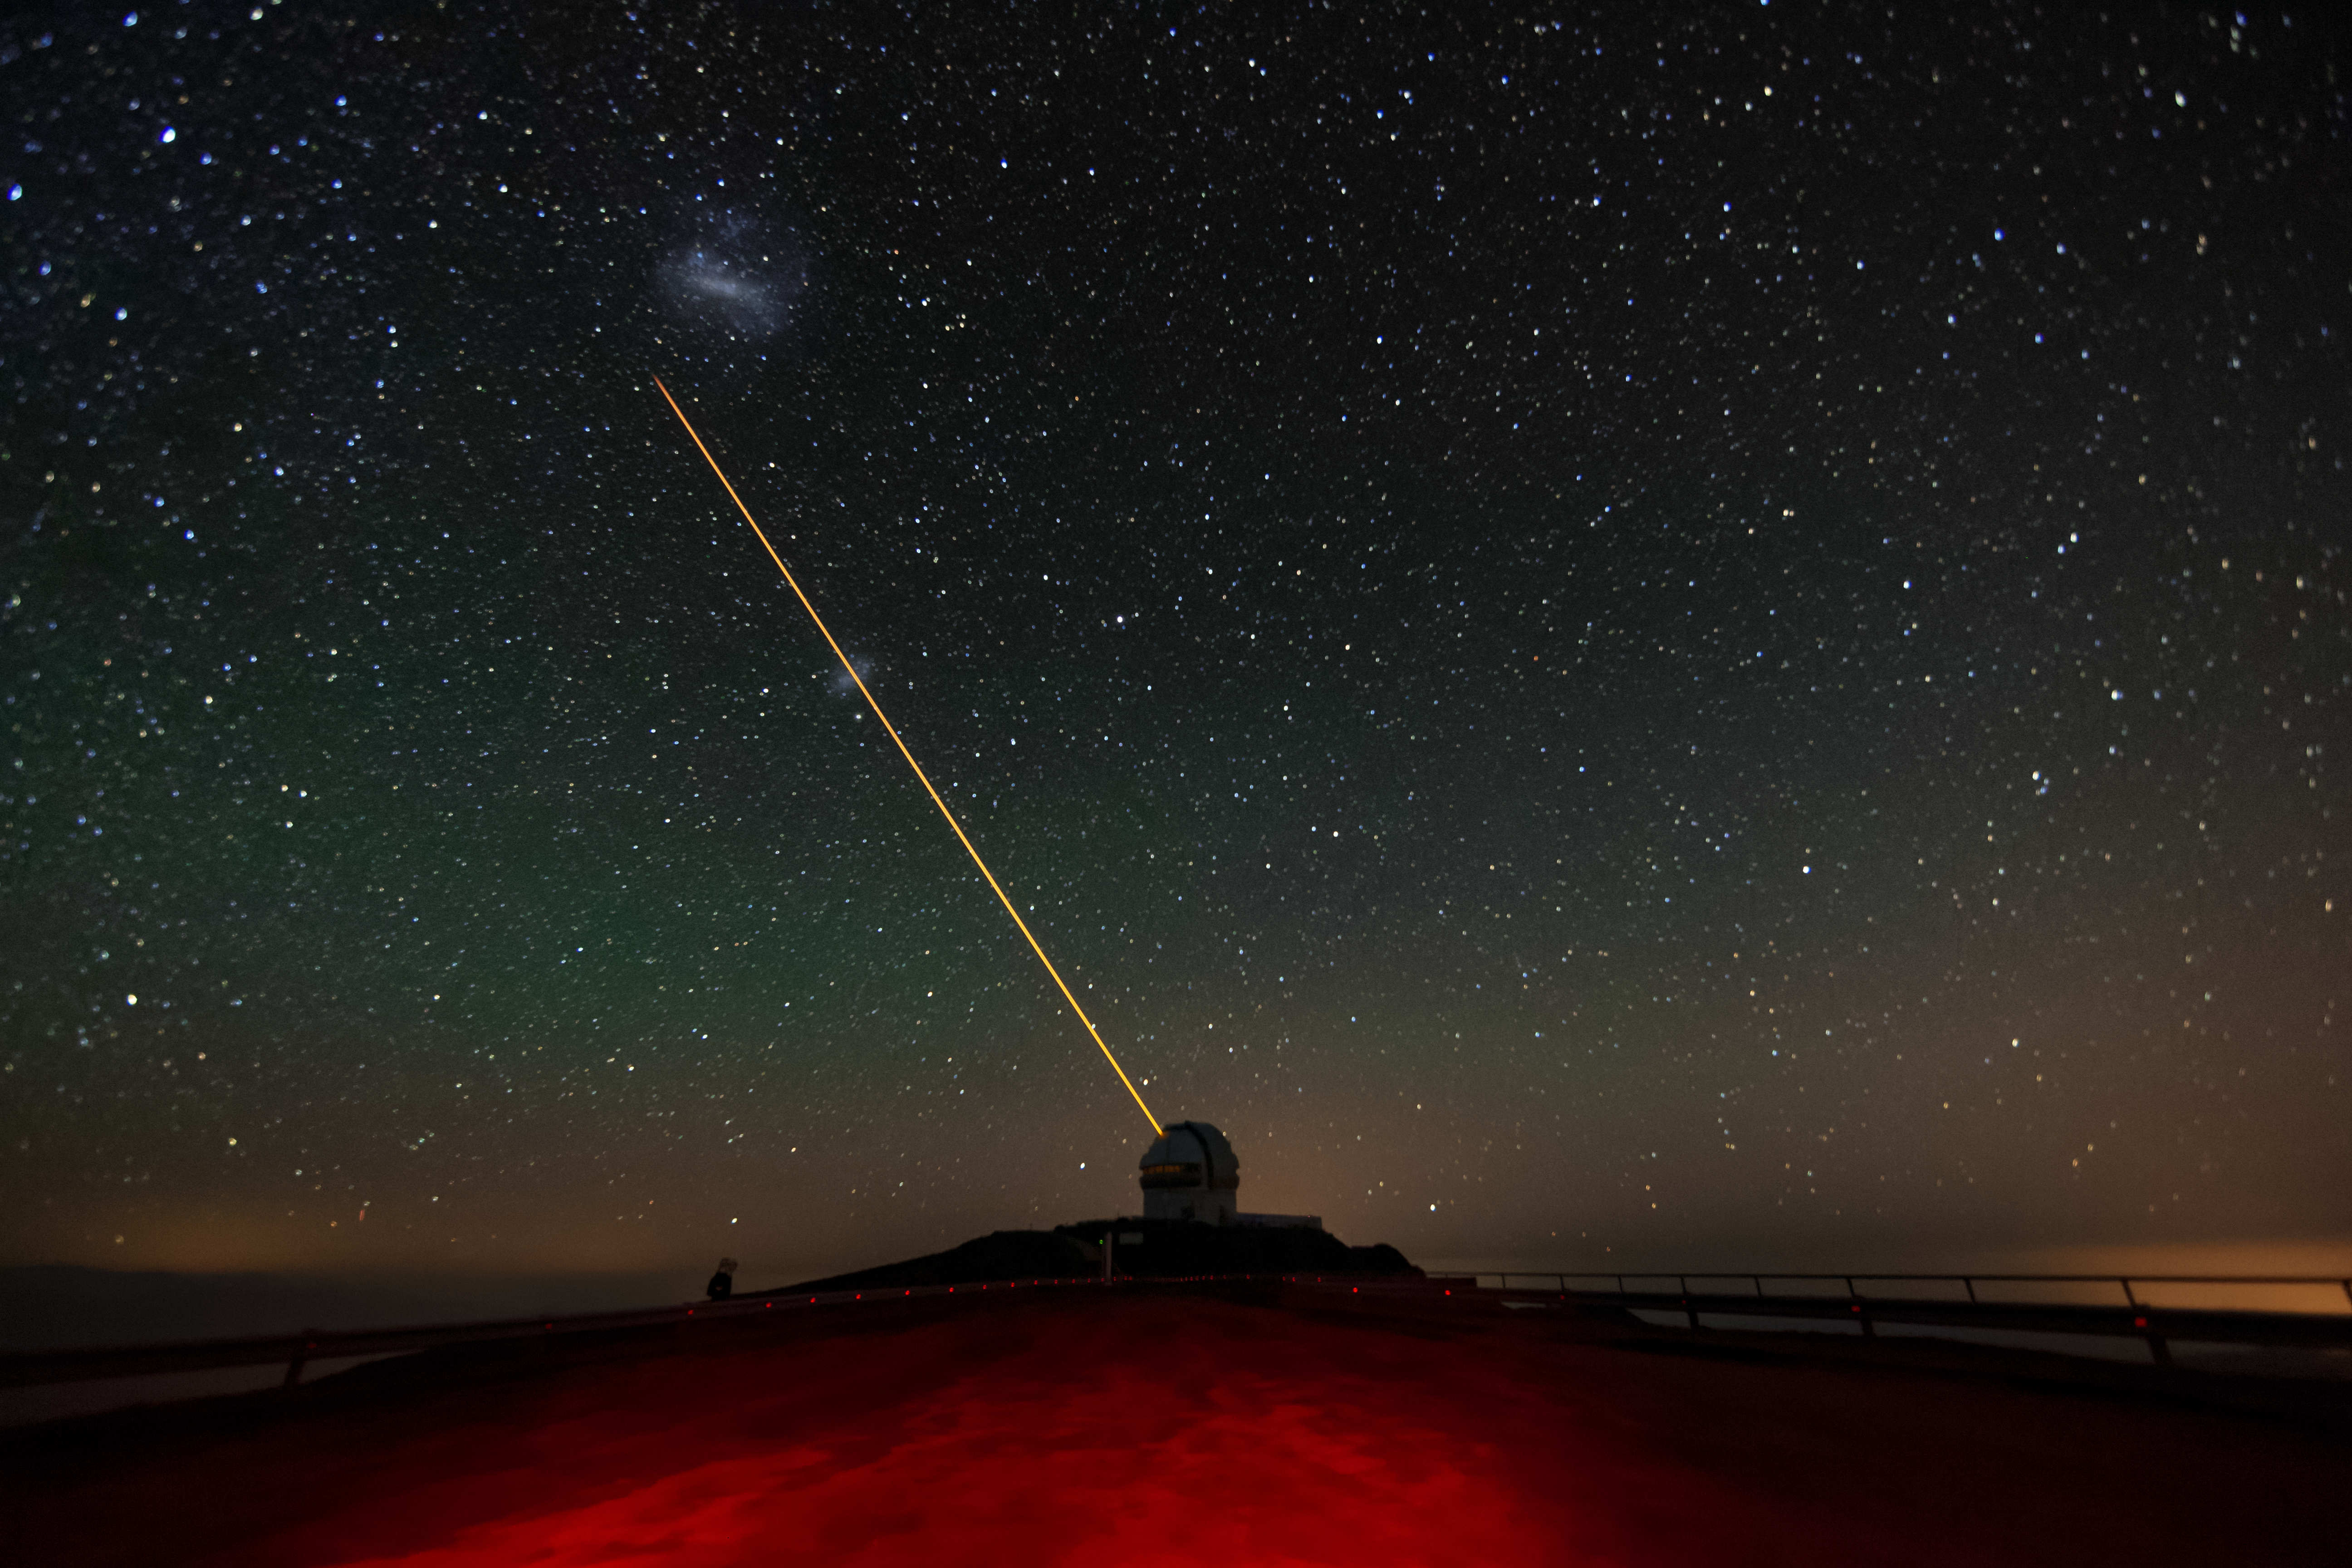

Gemini South's Laser Guide System

This photo shows Gemini South's laser guide star system in action. The laser interacts with particles in the Earth's upper atmosphere and allow for real-time corrections of the telescope's optics to compensate for atmospheric turbulence. Gemini South is a part of the International Gemini Observatory, a program of NSF NOIRLab. The Magellanic Clouds are also visible in the direction the laser is aimed in this photo.

Credit: International Gemini Observatory/NOIRLab/AURA/NSF/M. Paredes